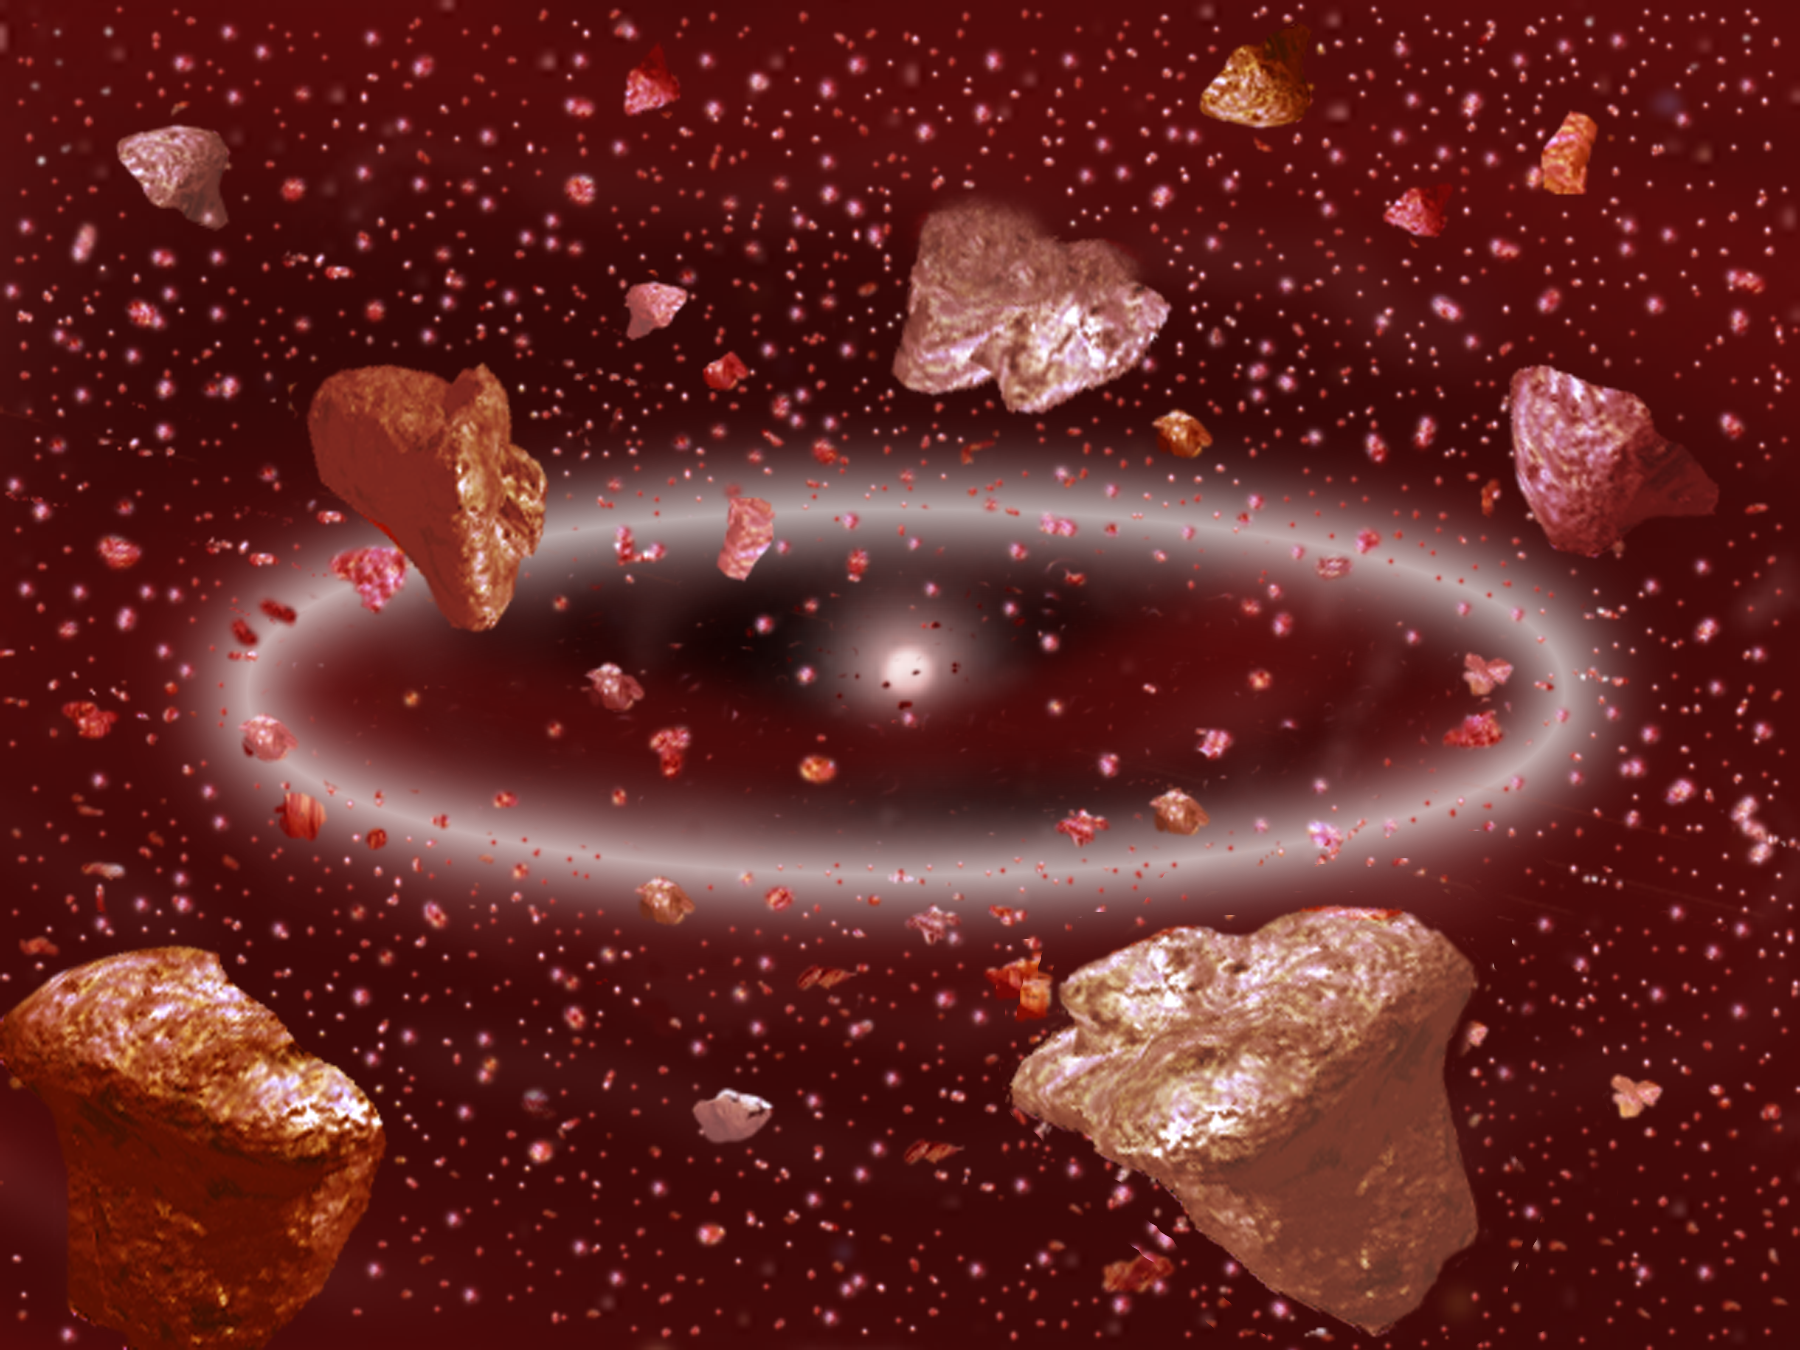

Dusting for Clues: Gemini Discovers Evidence for Colliding Bodies in Planet Forming Disk

Credit: Gemini Observatory/NSF/AURA/J. Lomberg